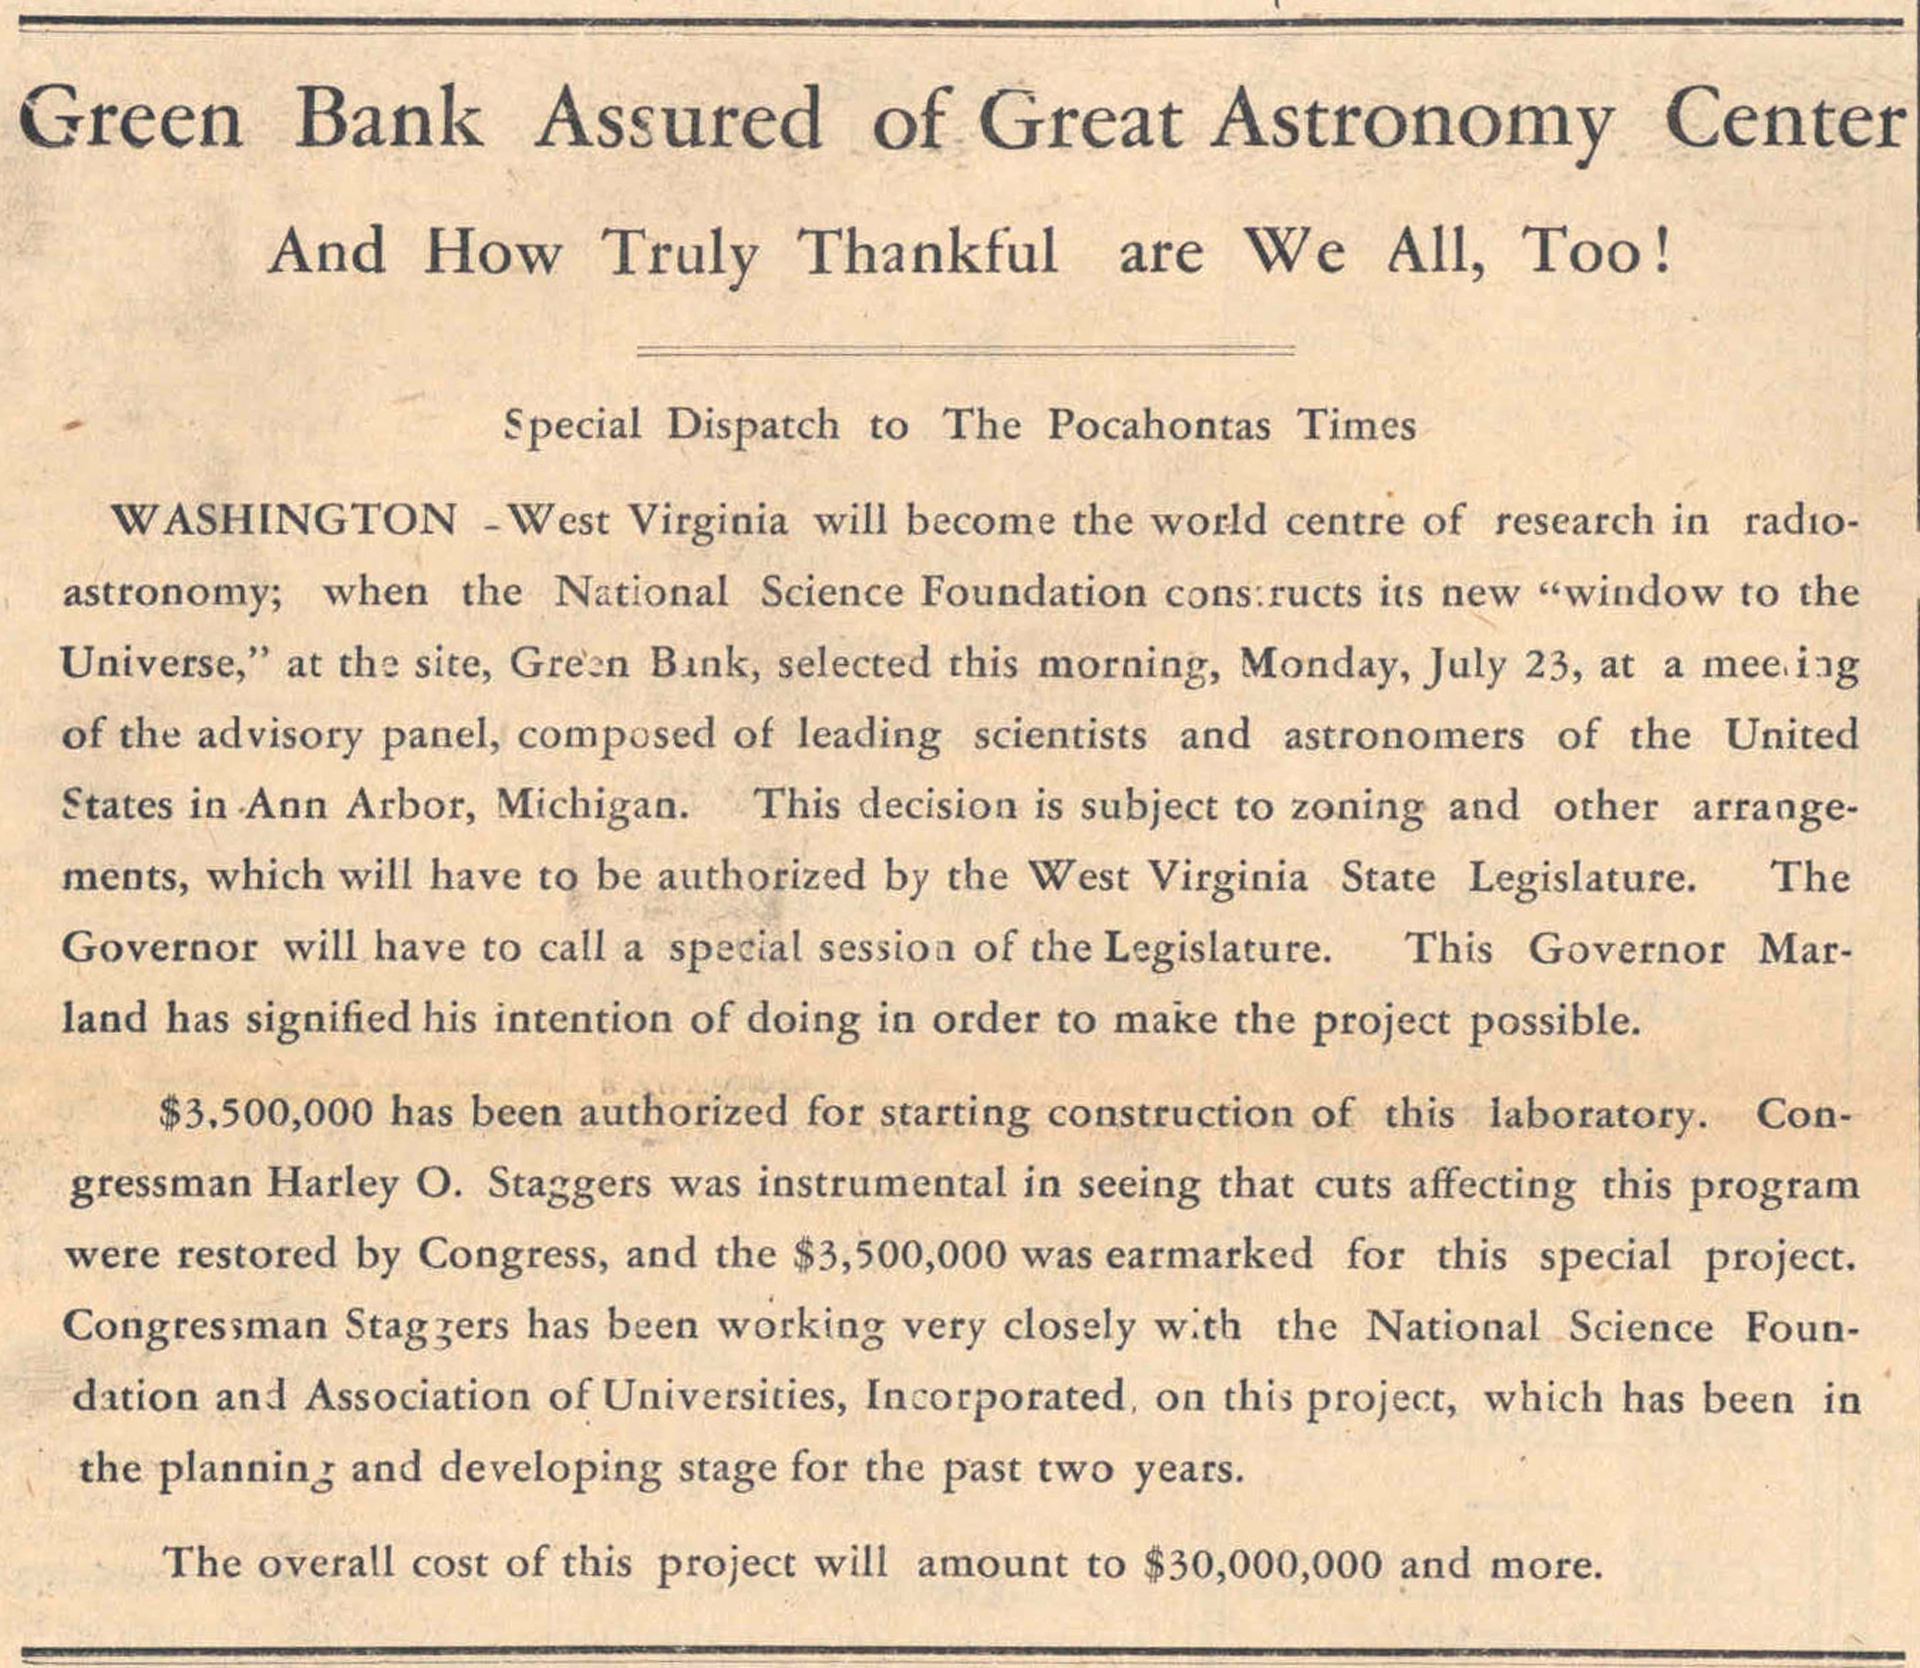

NRAO Comes to Green Bank News Clipping

This article appeared in the Pocahontas Times in West Virginia when Green Bank was chosen as the new home of the United States' National Radio Astronomy Observatory.

Credit: NRAO/AUI/NSF